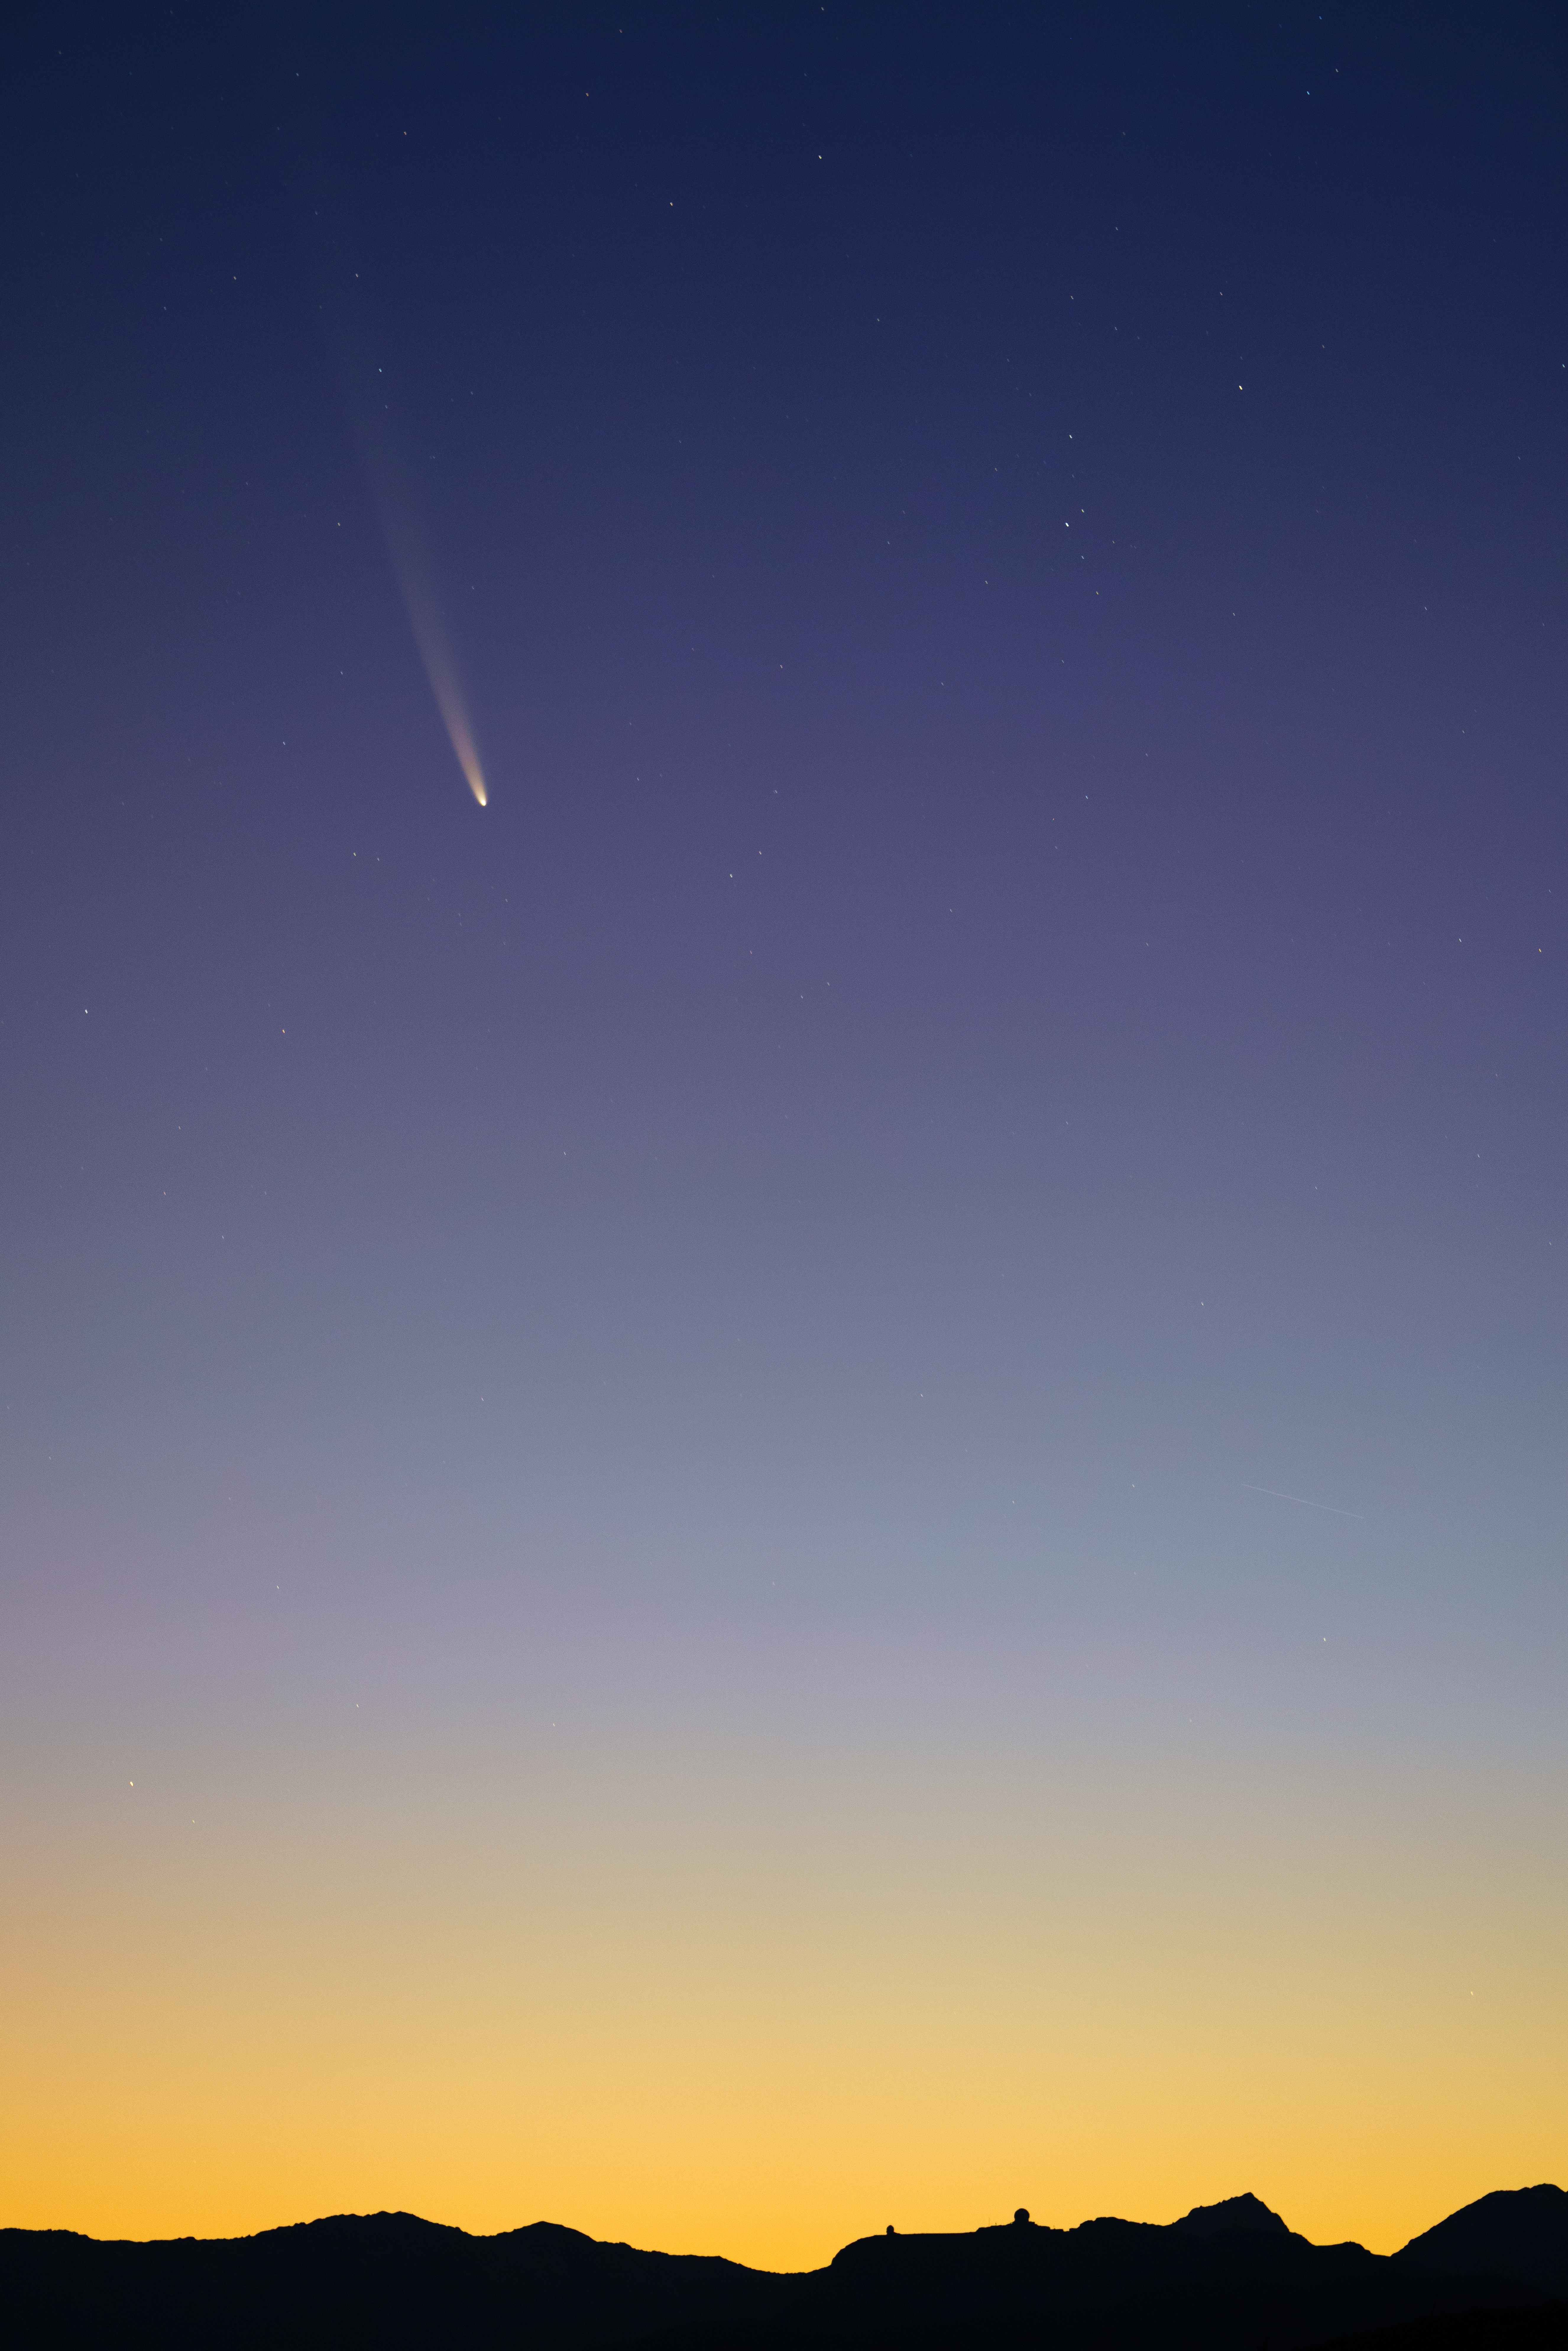

Comet C/2023 A3 (Tsuchinshan–ATLAS) high over CTIO

Comet C/2023 A3 (Tsuchinshan–ATLAS) graces the dawn sky over the U.S. National Science Foundation Cerro Tololo Inter-American Observatory, a Program of NSF NOIRLab in Chile, on 28 September 2024.

Hernán Stockebrand, the photographer, is a NOIRLab Audiovisual Ambassador.

Credit: H.Stockebrand (hernanstockebrand.com)/NOIRLab/NSF/AURA